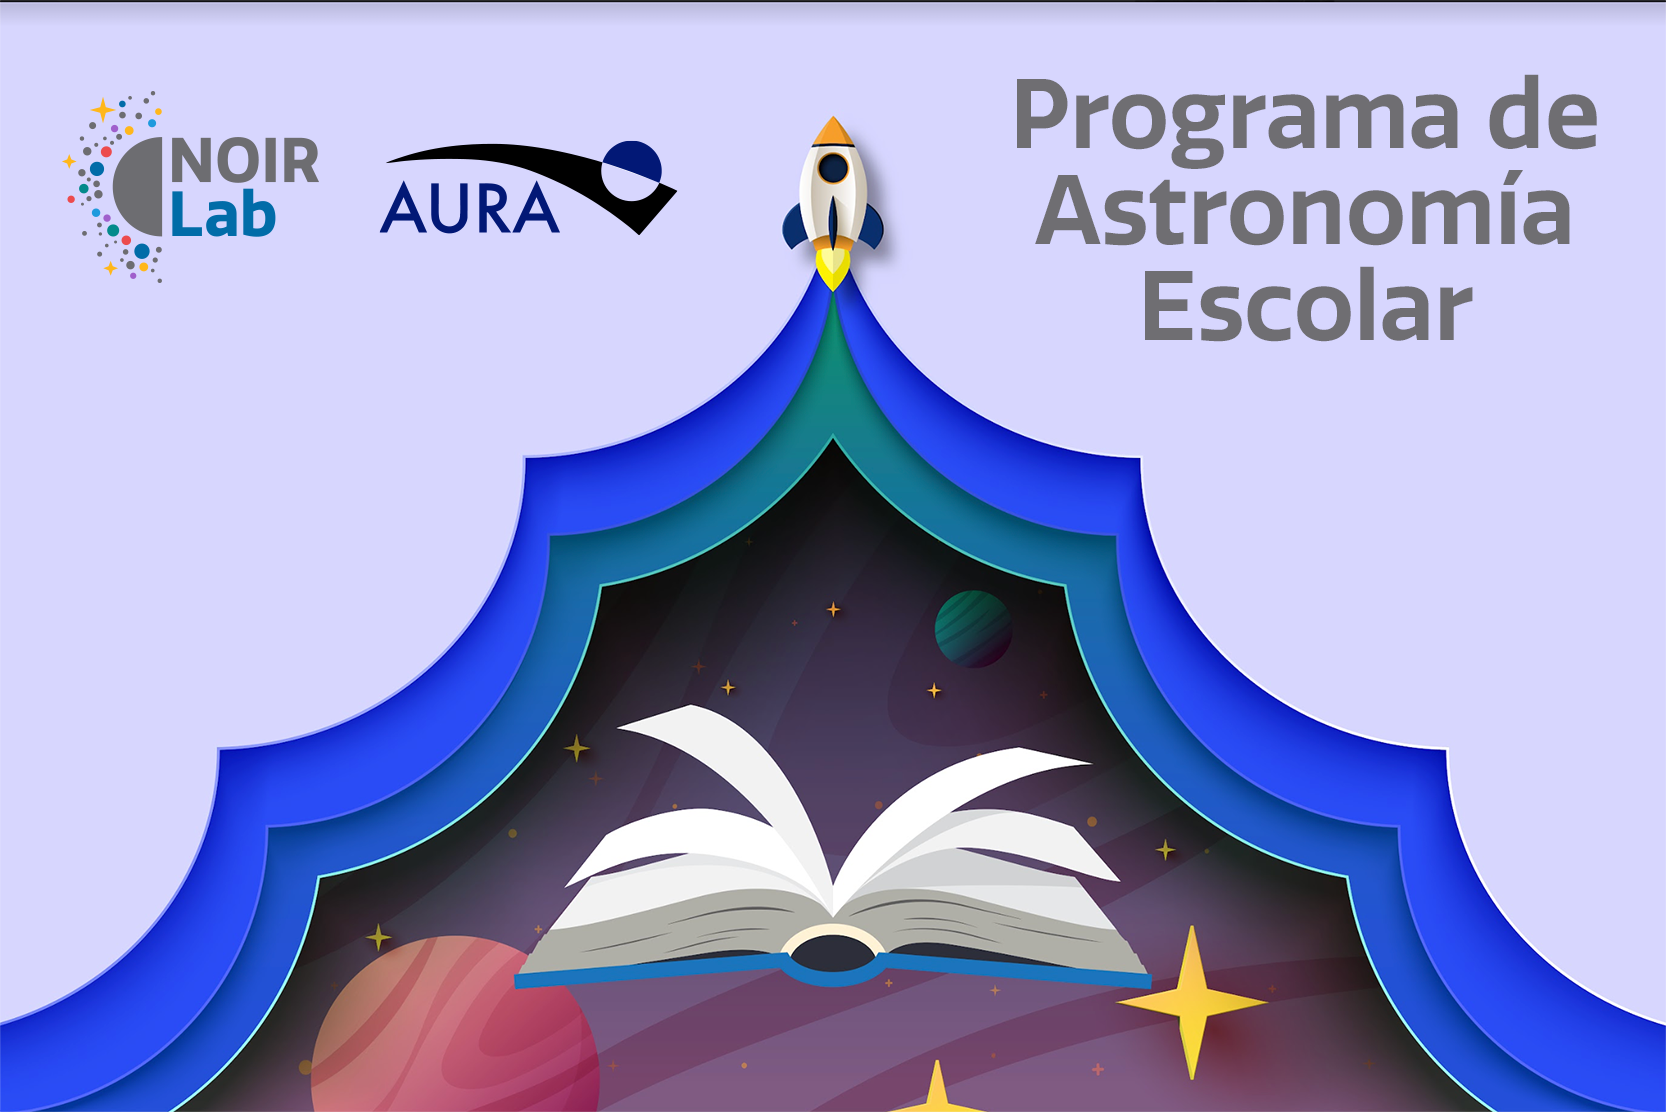

Scholar Astronomy Program

Scholar Astronomy Program

Credit: NOIRLab/NSF/AURA